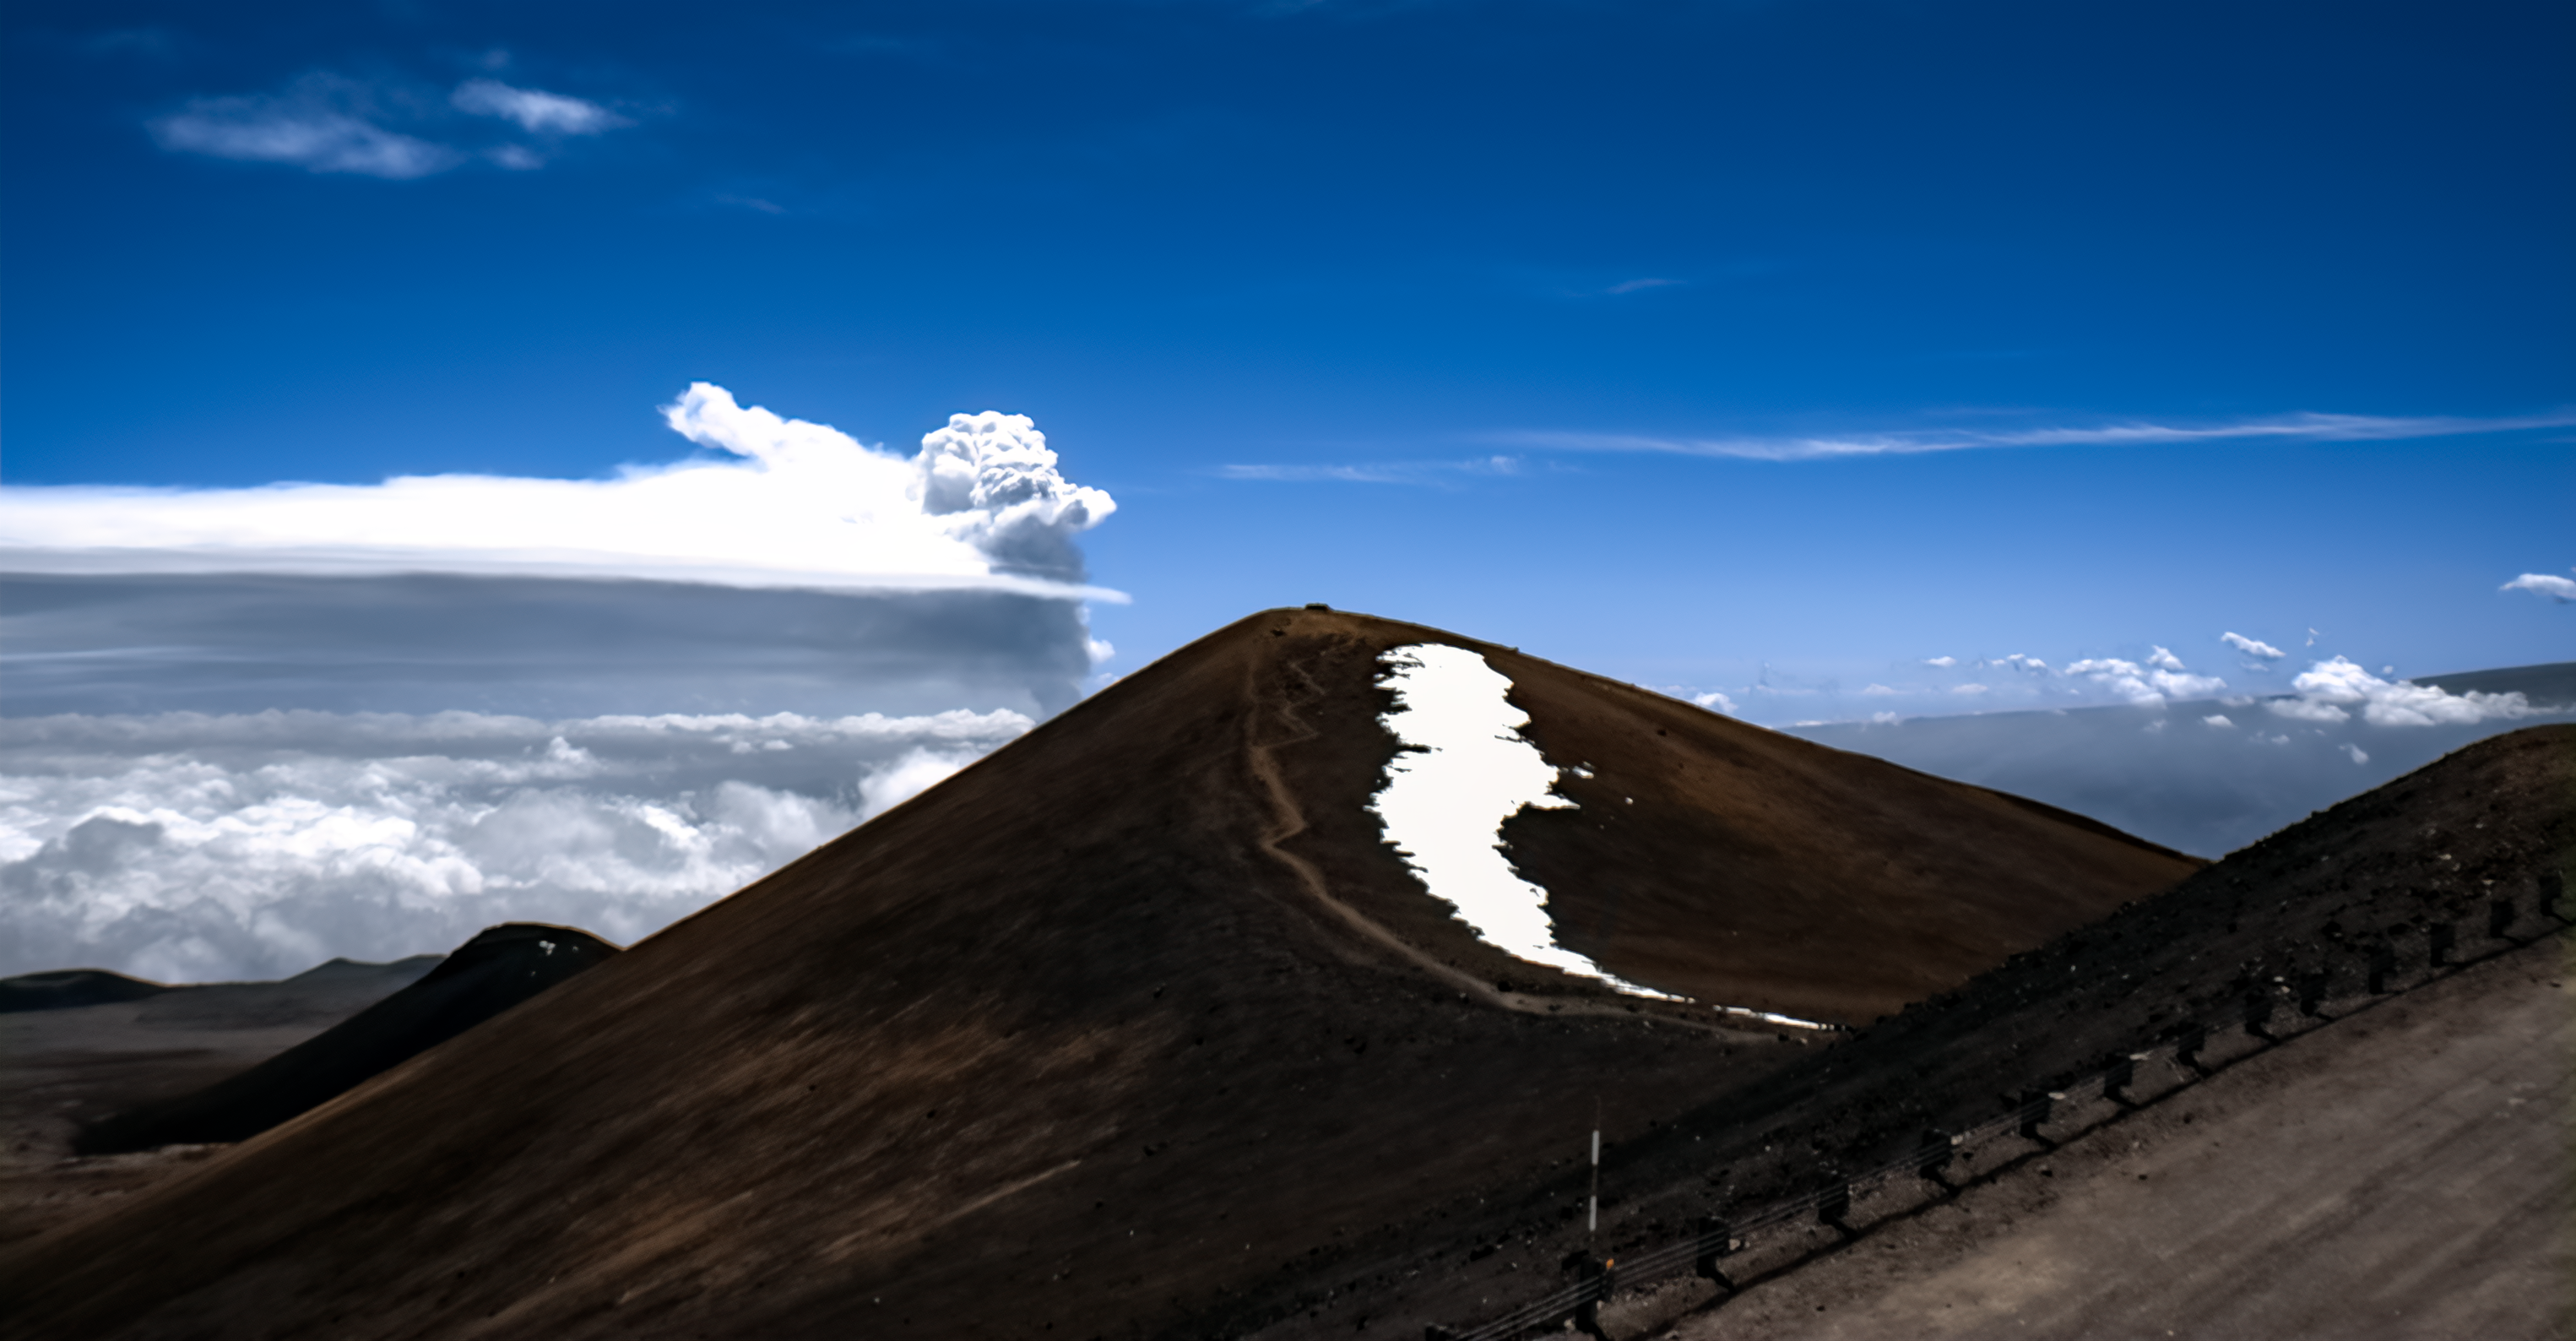

Kīlauea erupts

Kīlauea erupts in this image captured from Gemini North on 10 March 2026.

Credit: International Gemini Observatory/NOIRLab/NSF/AURA